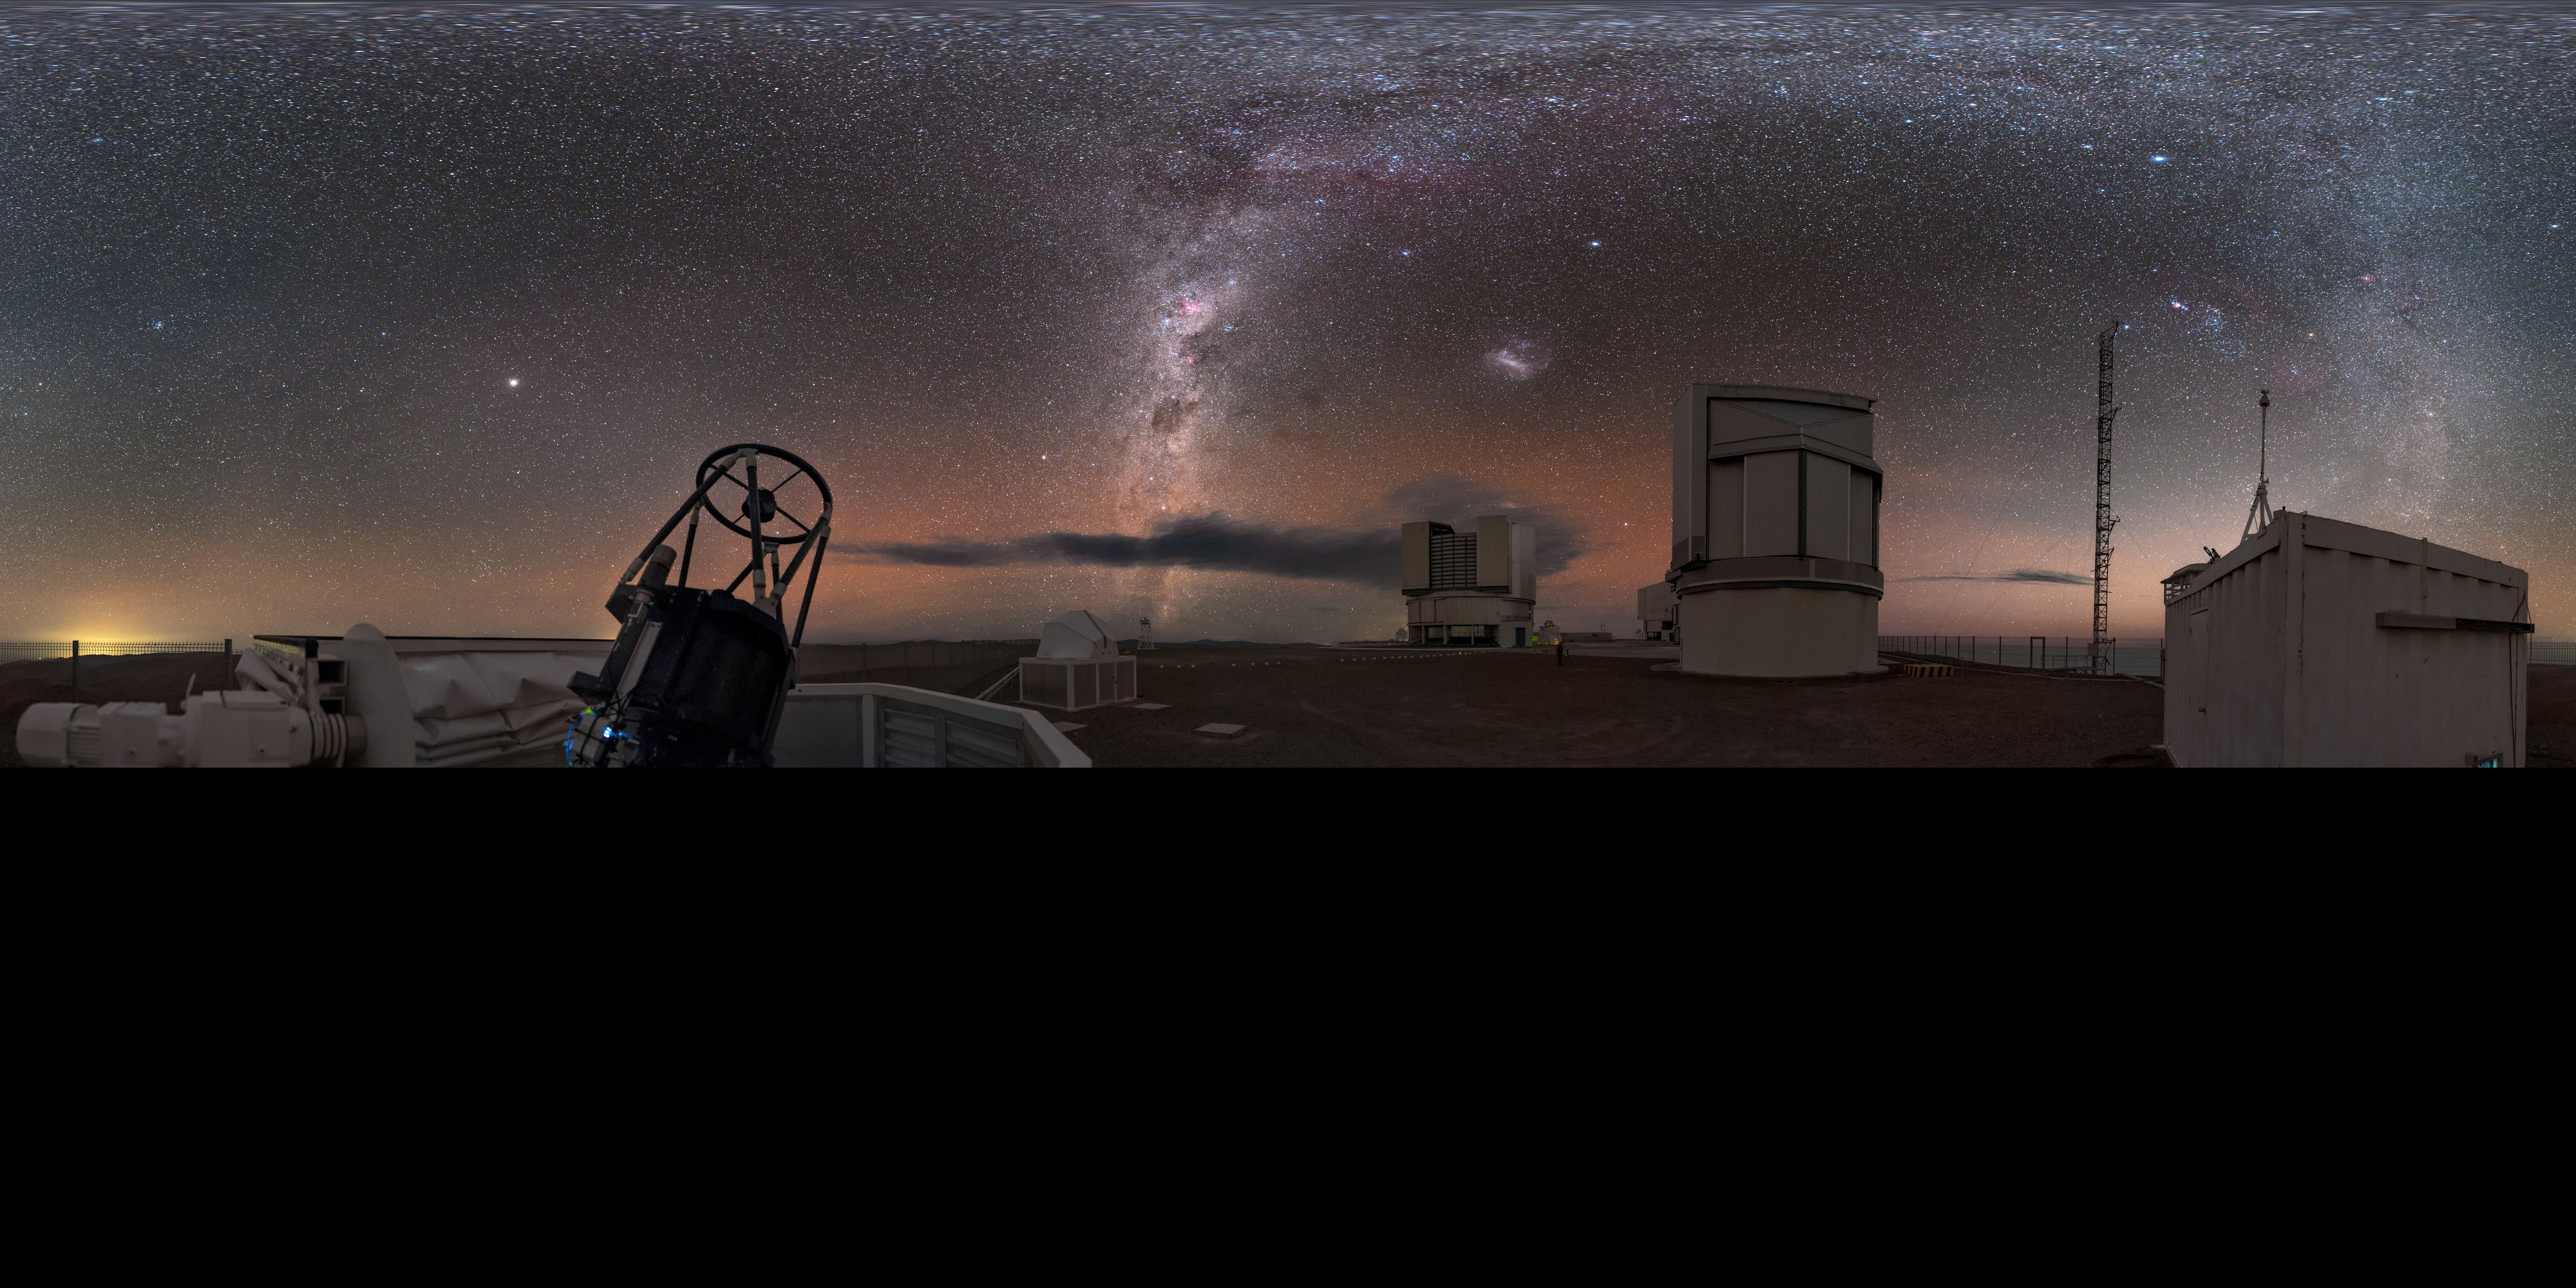

Extended auxiliary observing at Paranal

This panorama, extended to 360 x 180 degrees (with black), shows the sites of the ESO-operated Very Large Telescope (VLT). The VLT is based at the Cerro Paranal site in the Atacama Desert of northern Chile. It is the world's most advanced optical instrument, consisting of four Unit Telescopes (UTs) with main mirror diametres of 8.2m each, and four smaller Auxiliary Telescopes (ATs) of 1.8m. In this extended image, an AT can be seen in the foreground, open and observing, with some UTs in the background, all against the stunning background of our home galaxy.

Credit: ESO/B. Tafreshi